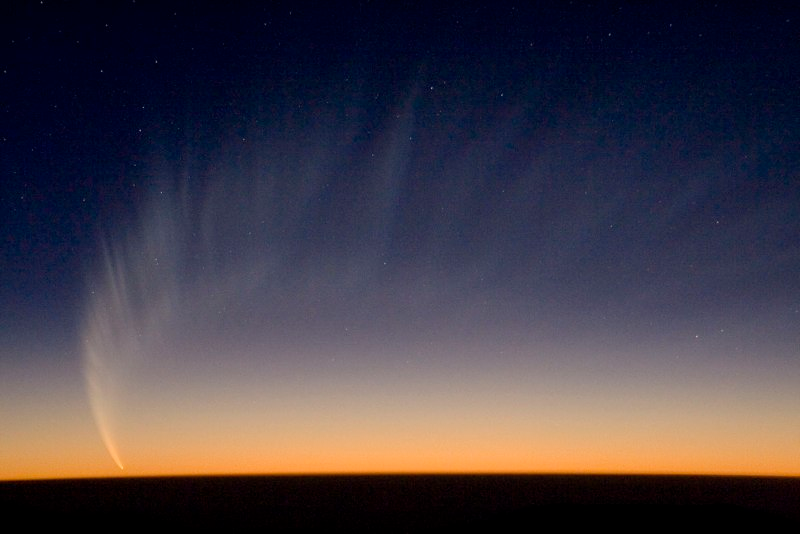

Comet McNaught

Comet McNaught over the Pacific Ocean. Image taken from Paranal Observatory in January 2007.

Credit: S. Deiries/ESO